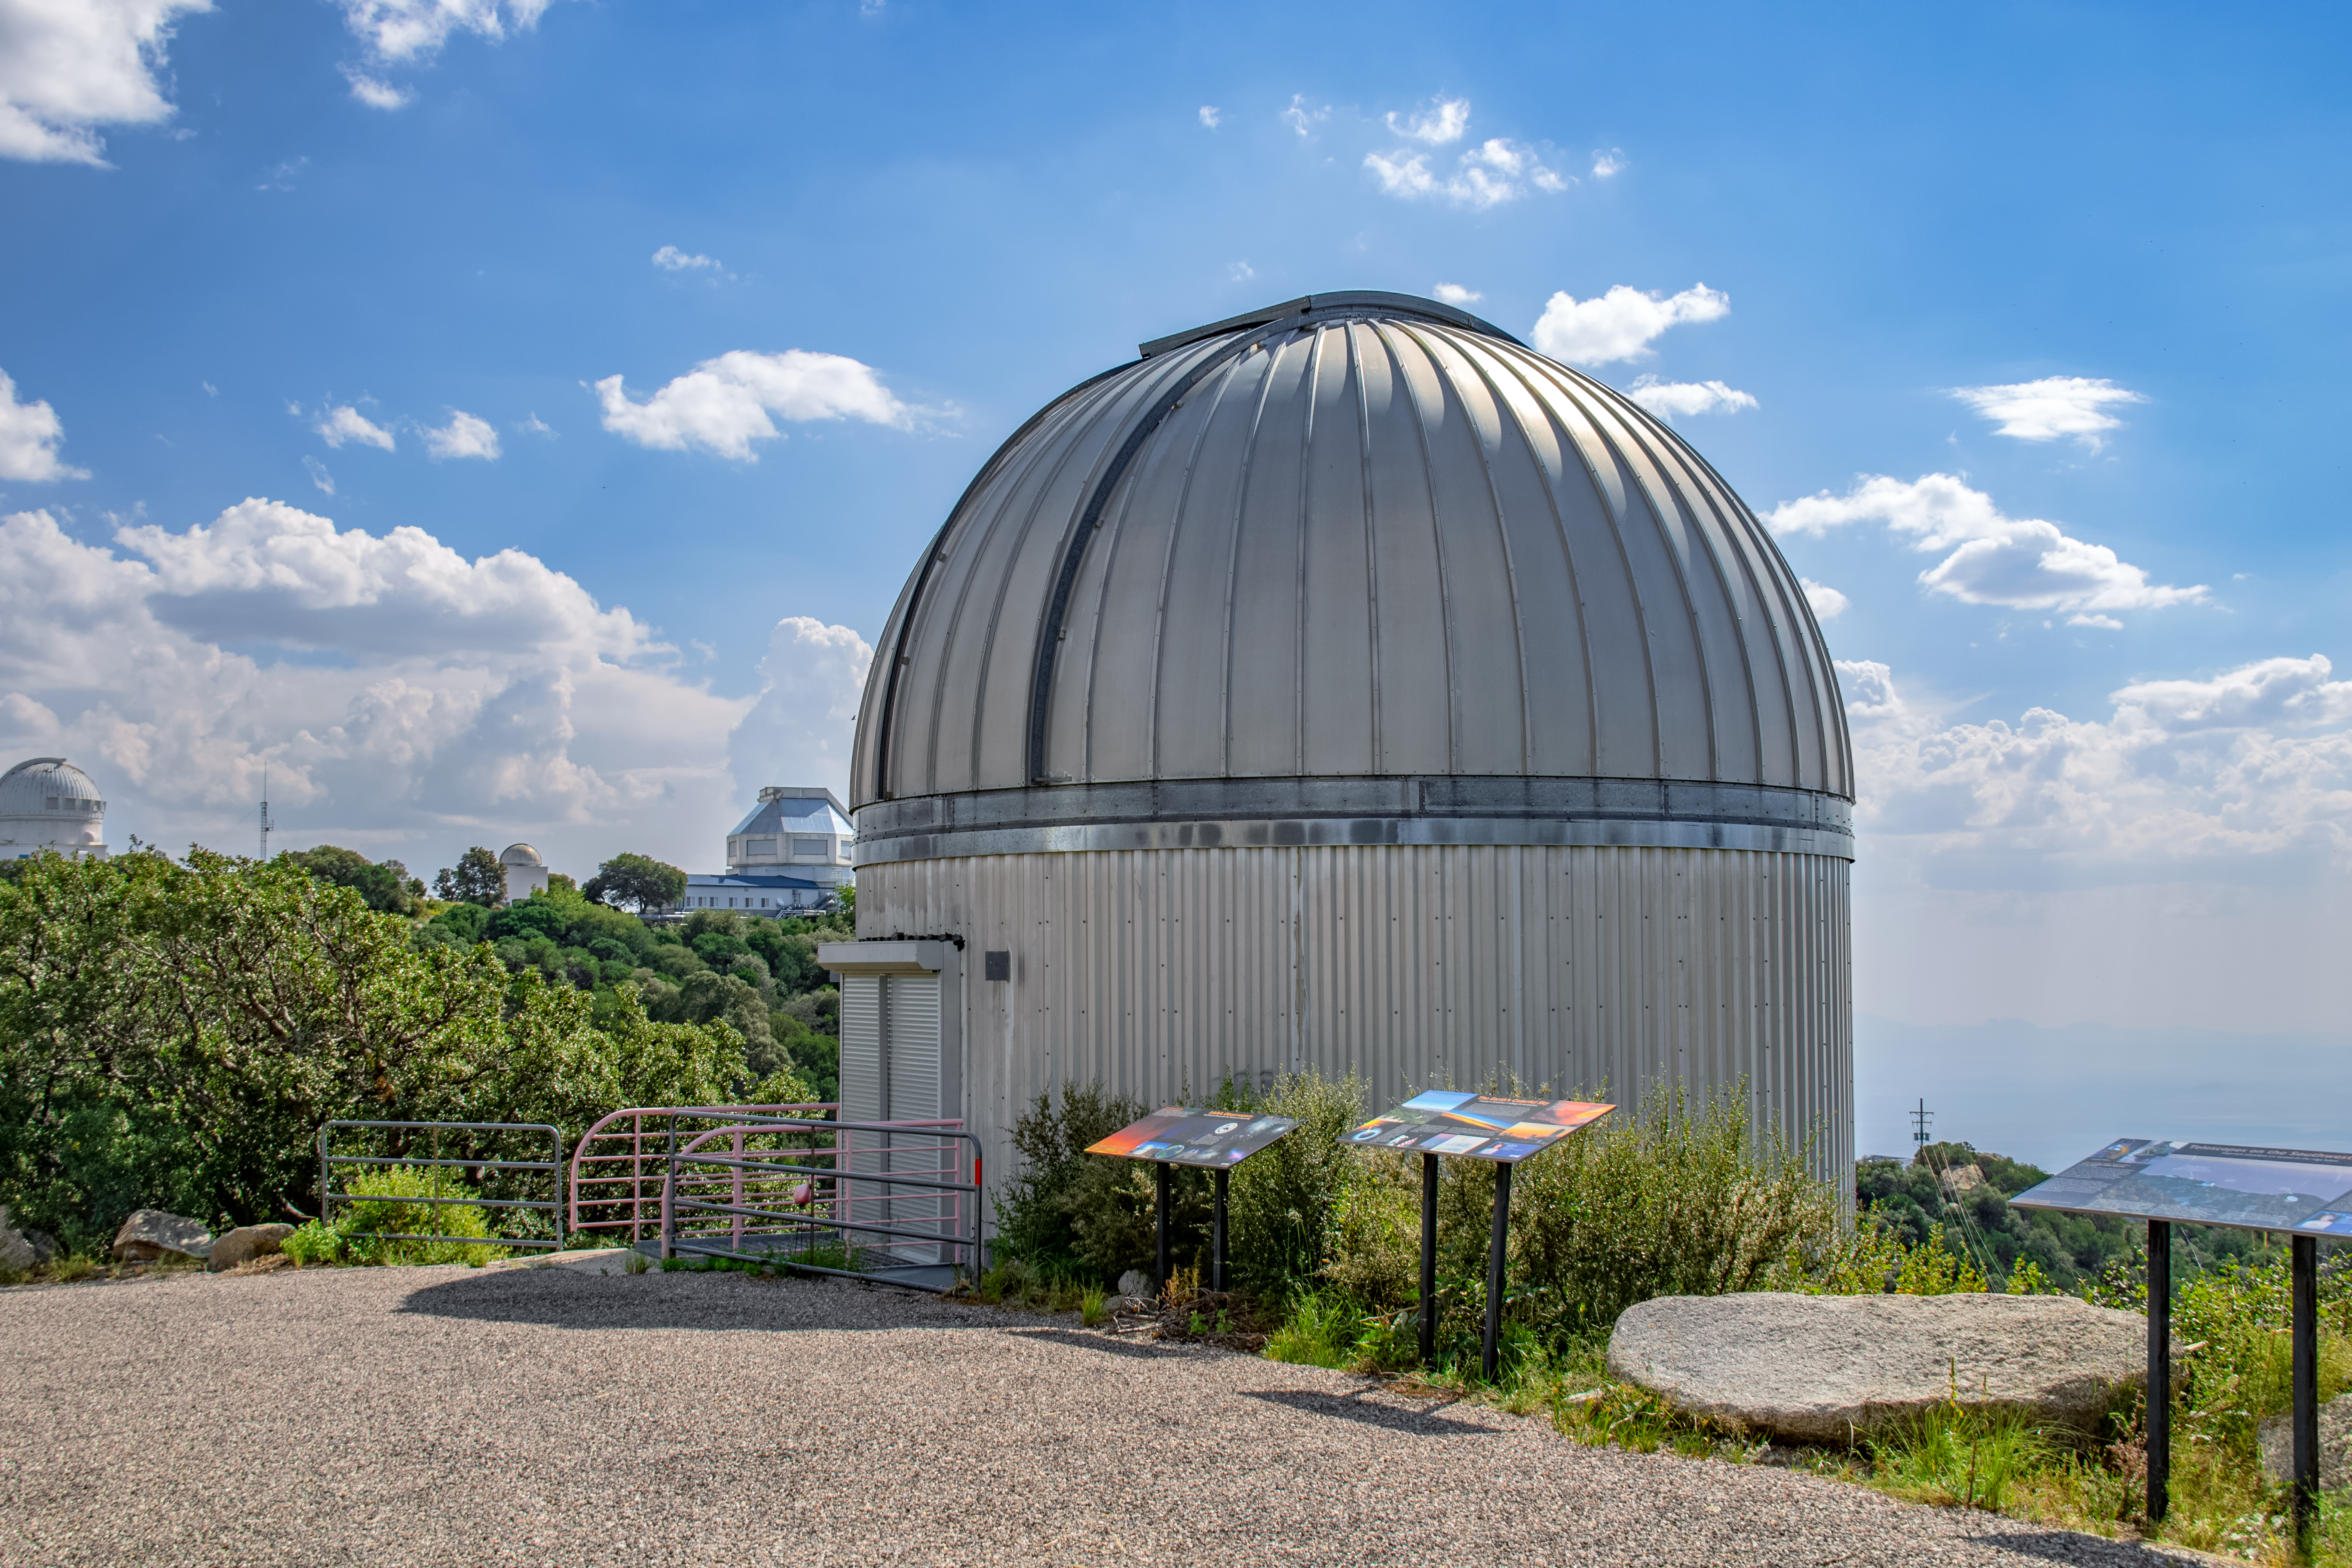

SARA 0.9-Meter Kitt Peak Telescope

The SARA 0.9-Meter Kitt Peak Telescope is shown here.

Credit: NOIRLab/AURA/NSF